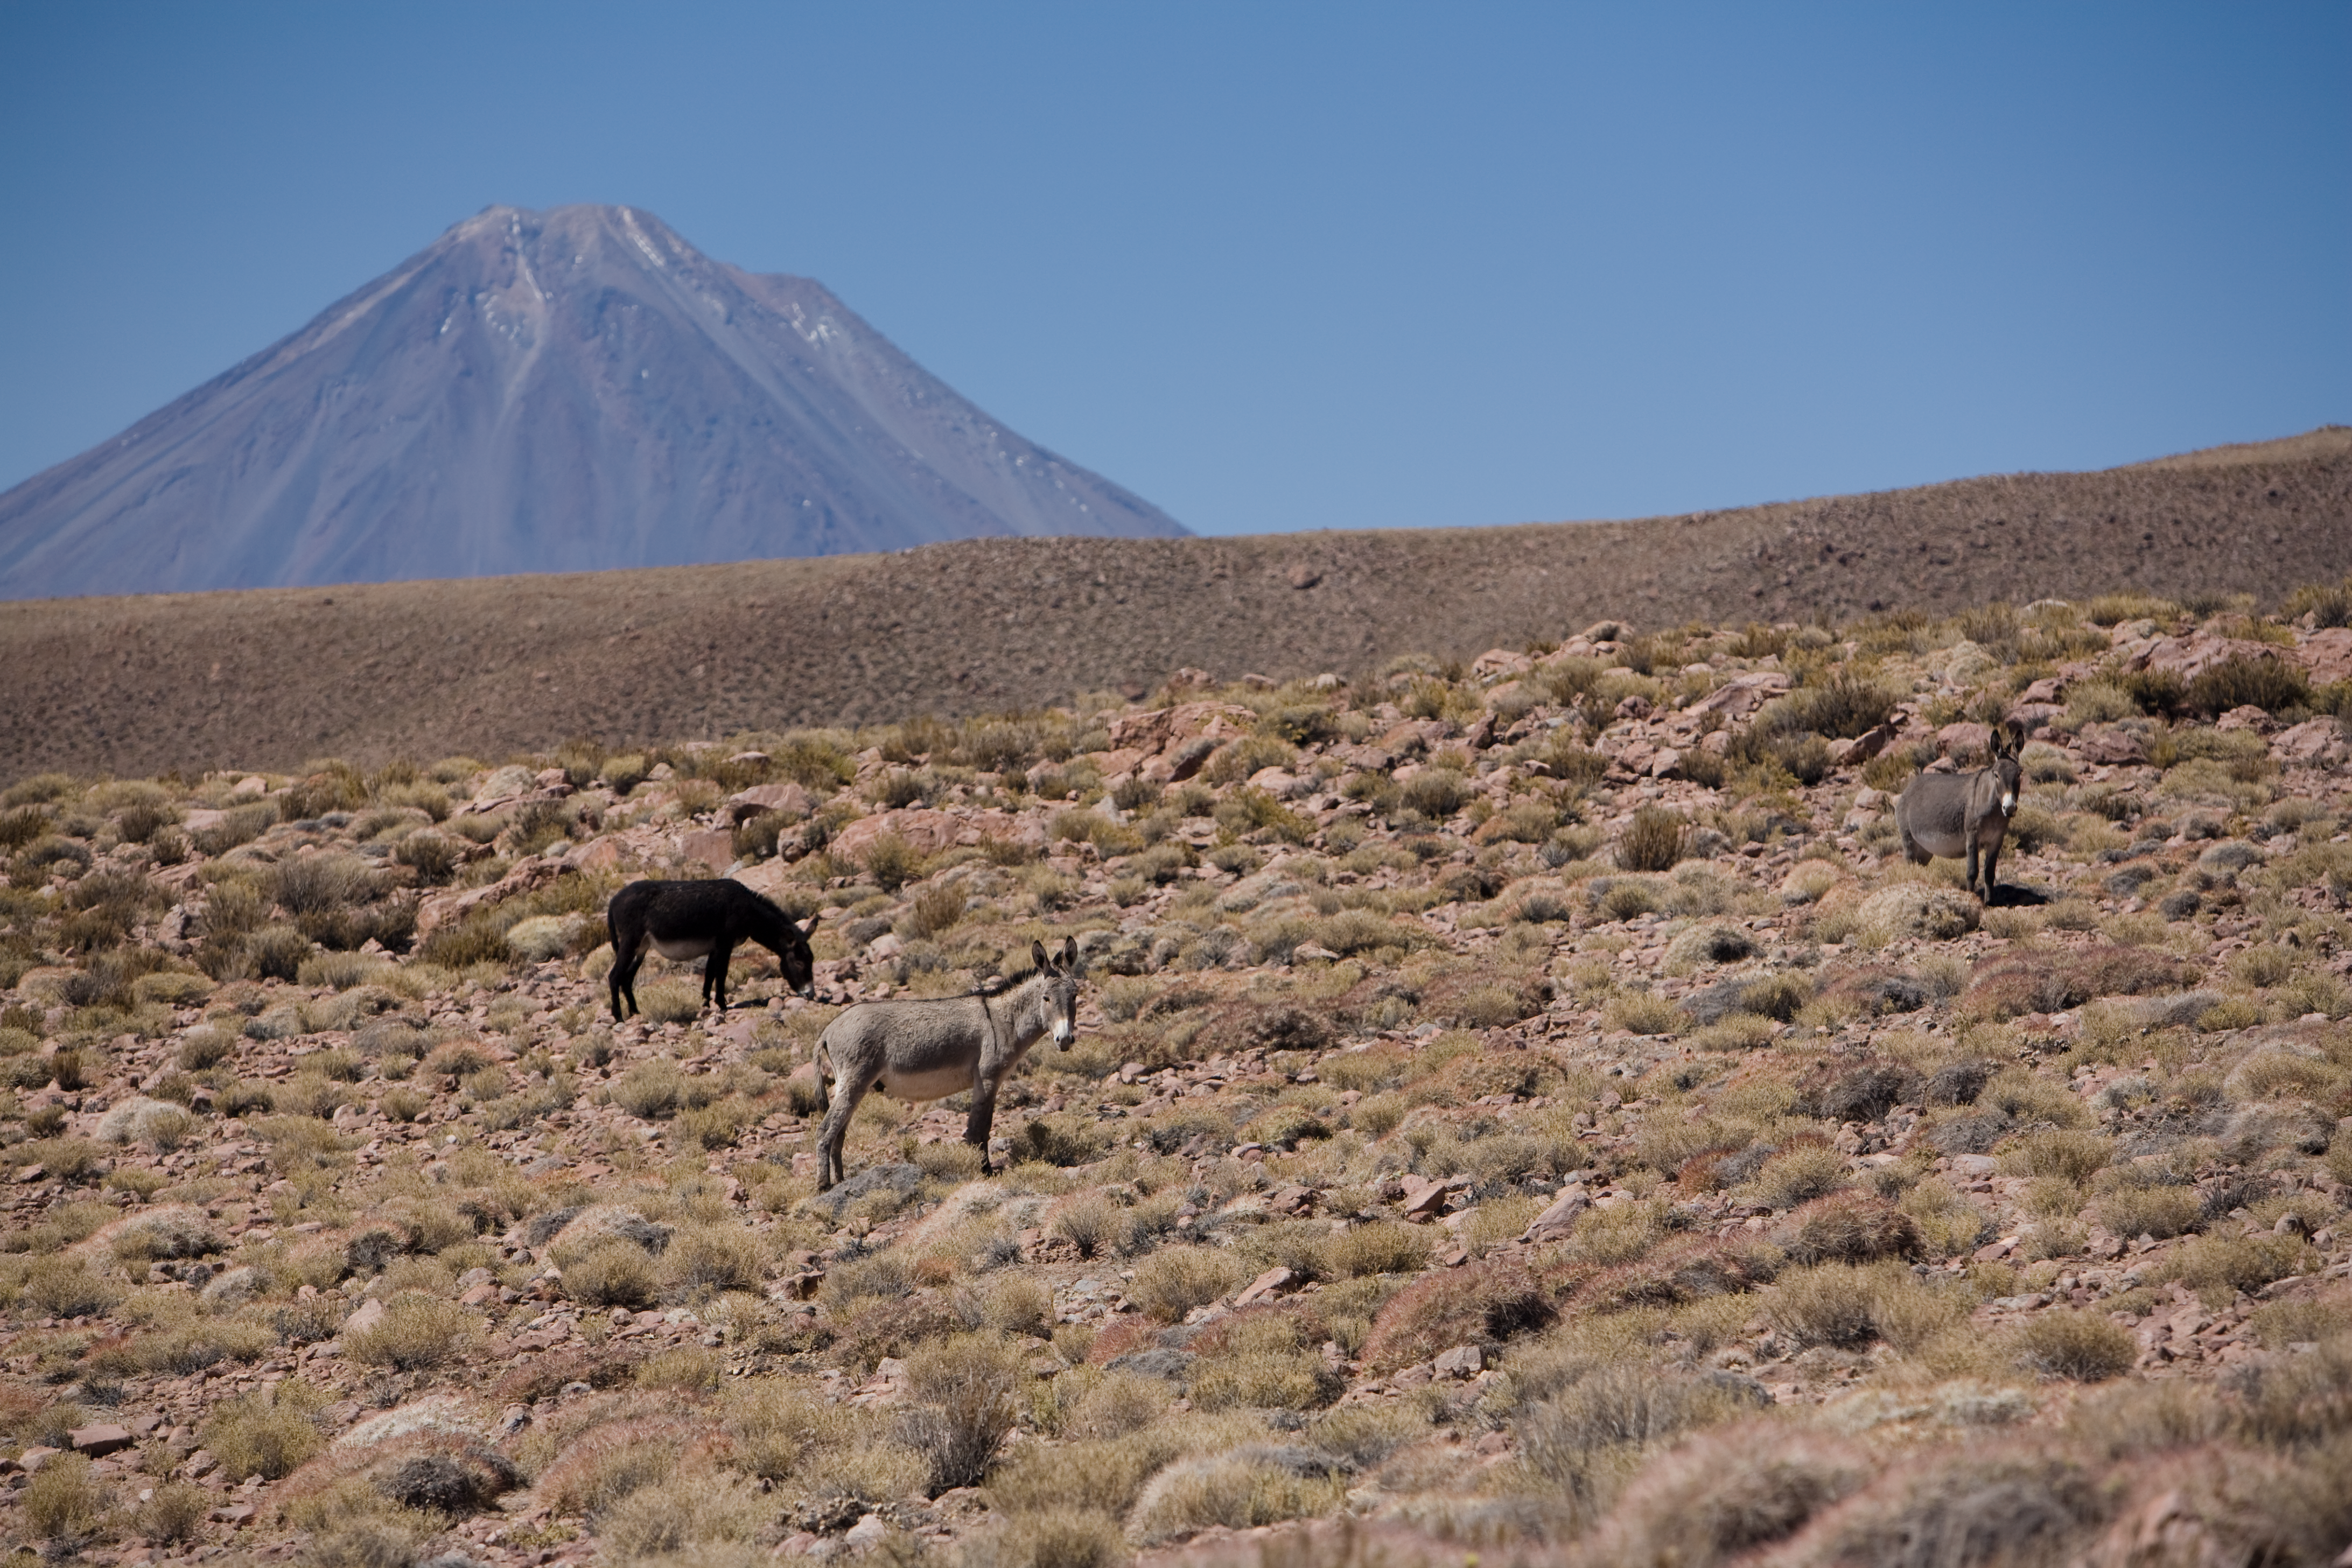

Wildlife in the plains

Wild donkeys graze next to the access road to the Atacama Large Millimetre/Submillimetre Array site in 2005.

Credit: ESO